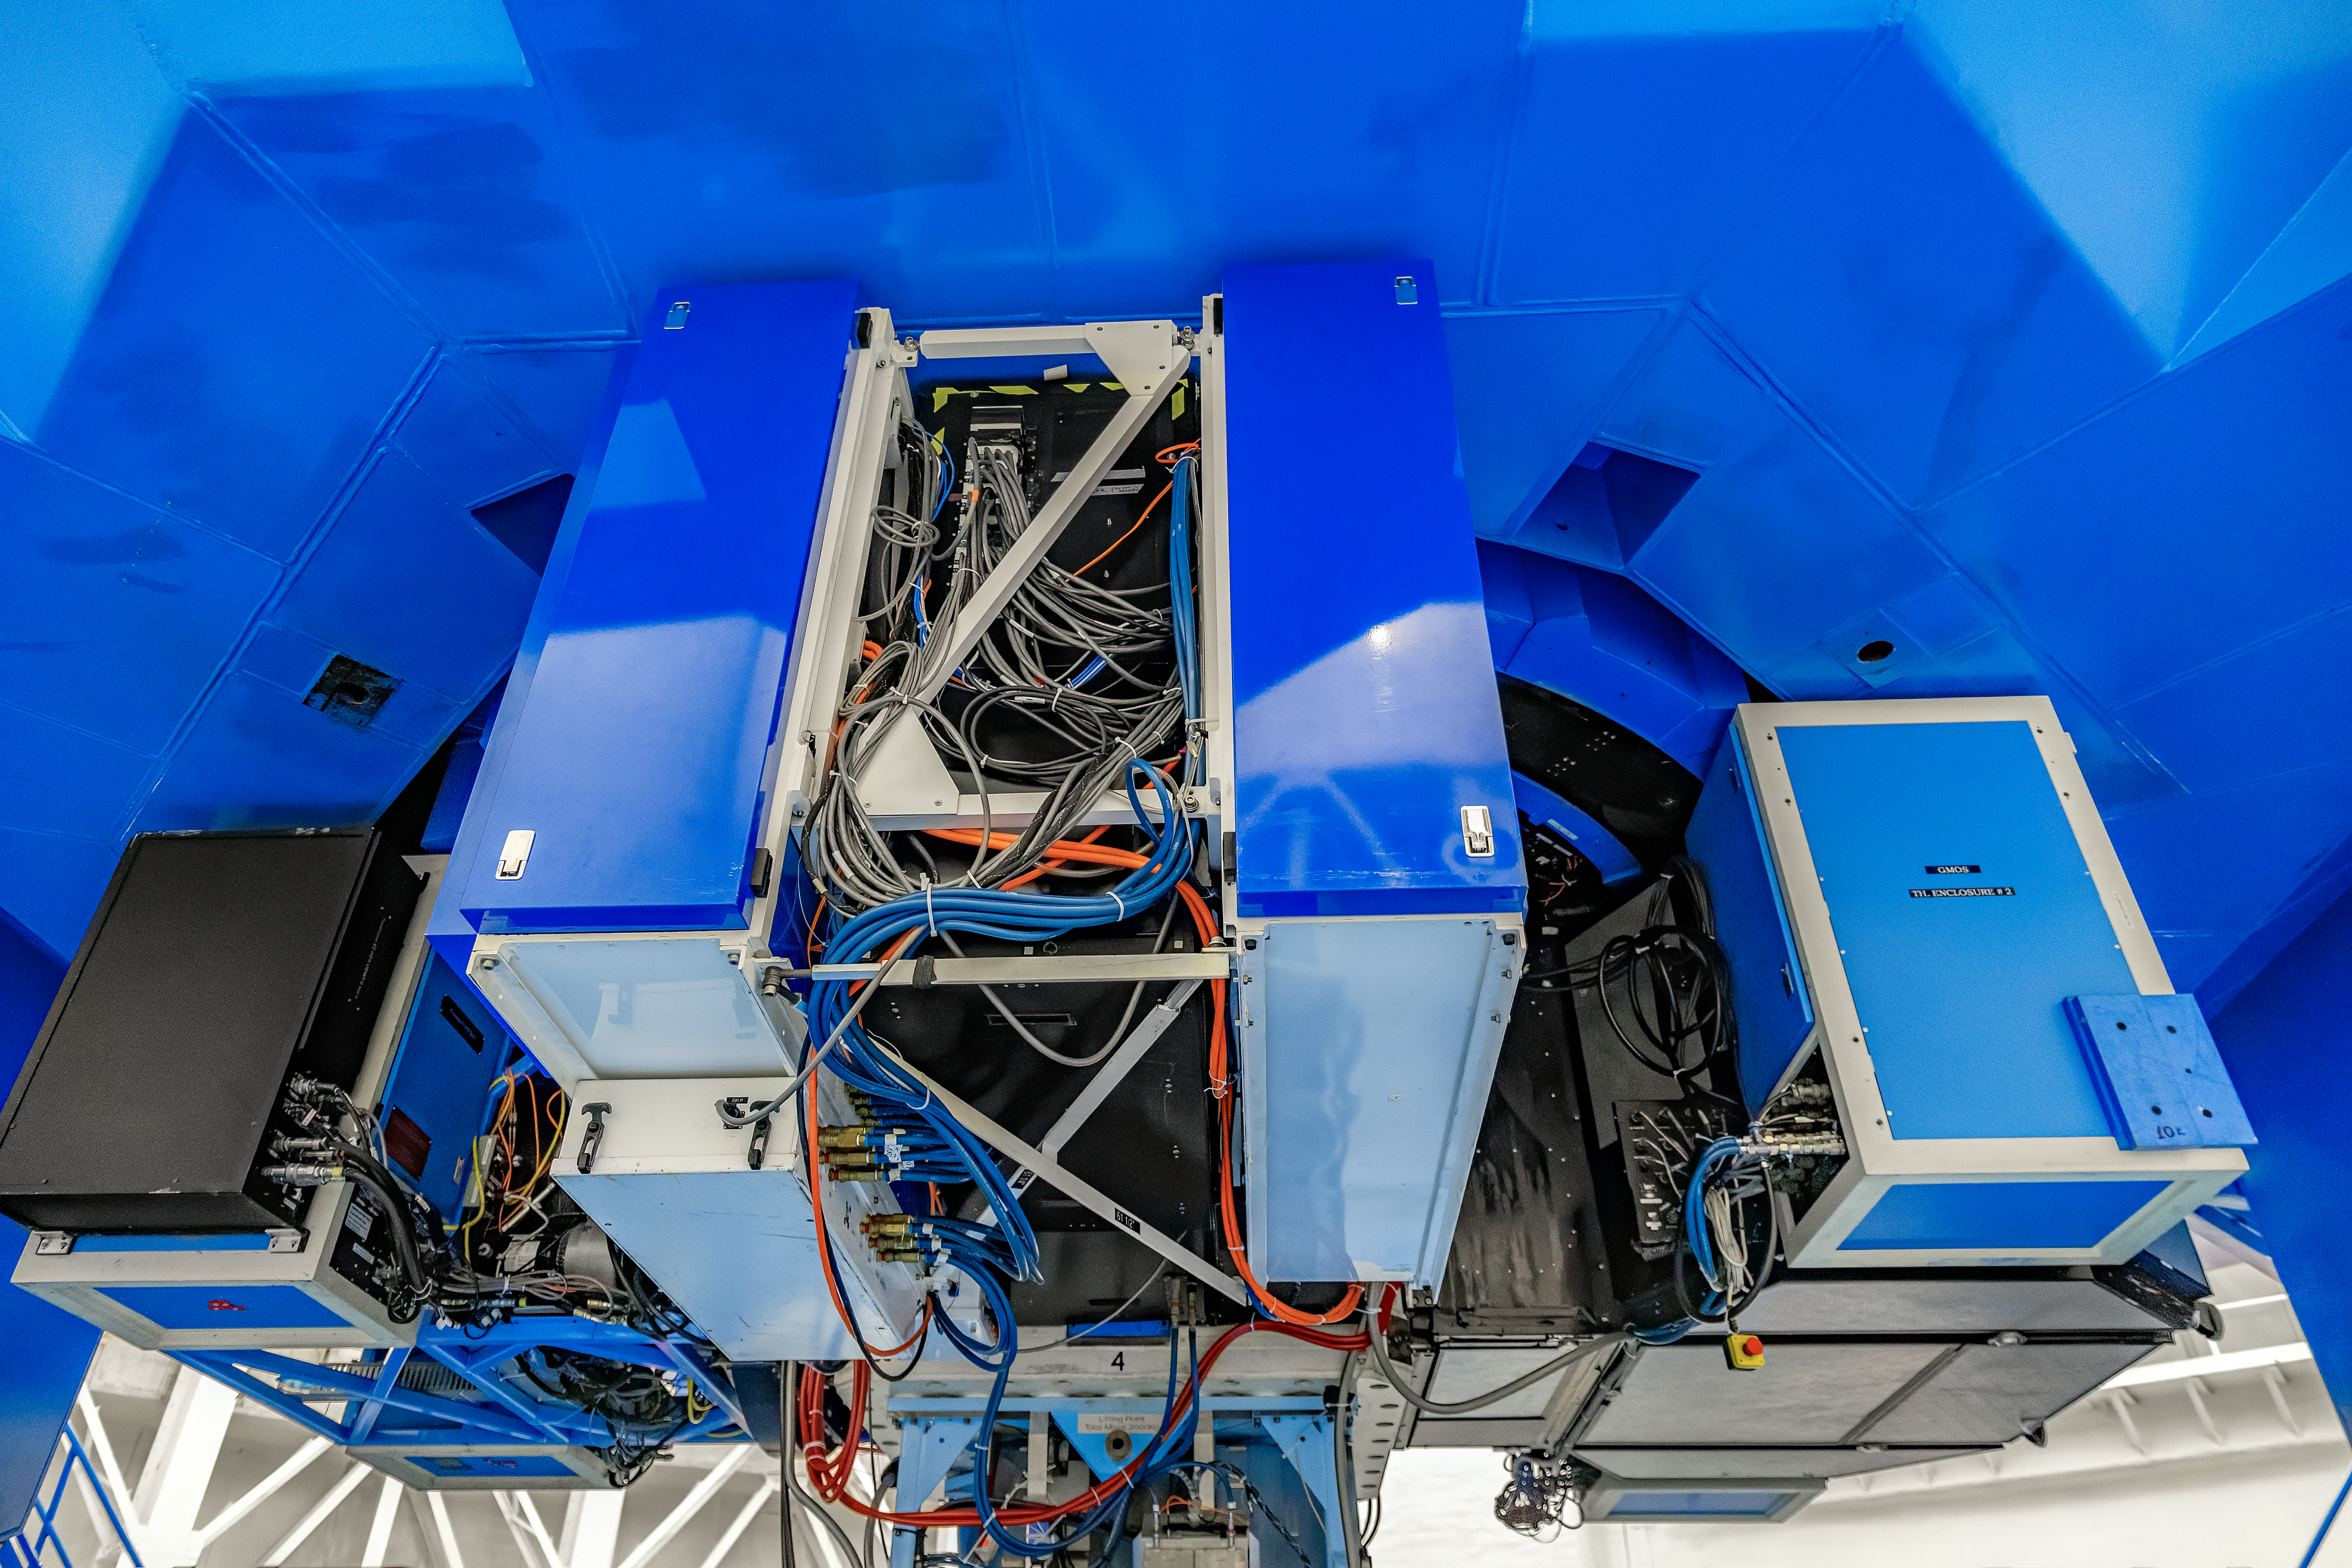

CANOPUS

CANOPUS, the Adaptive Optics bench of GeMS, mounted on Gemini South on Cerro Pachón in Chile.

Credit: CTIO/NOIRLab/NSF/AURA/D. Munizaga